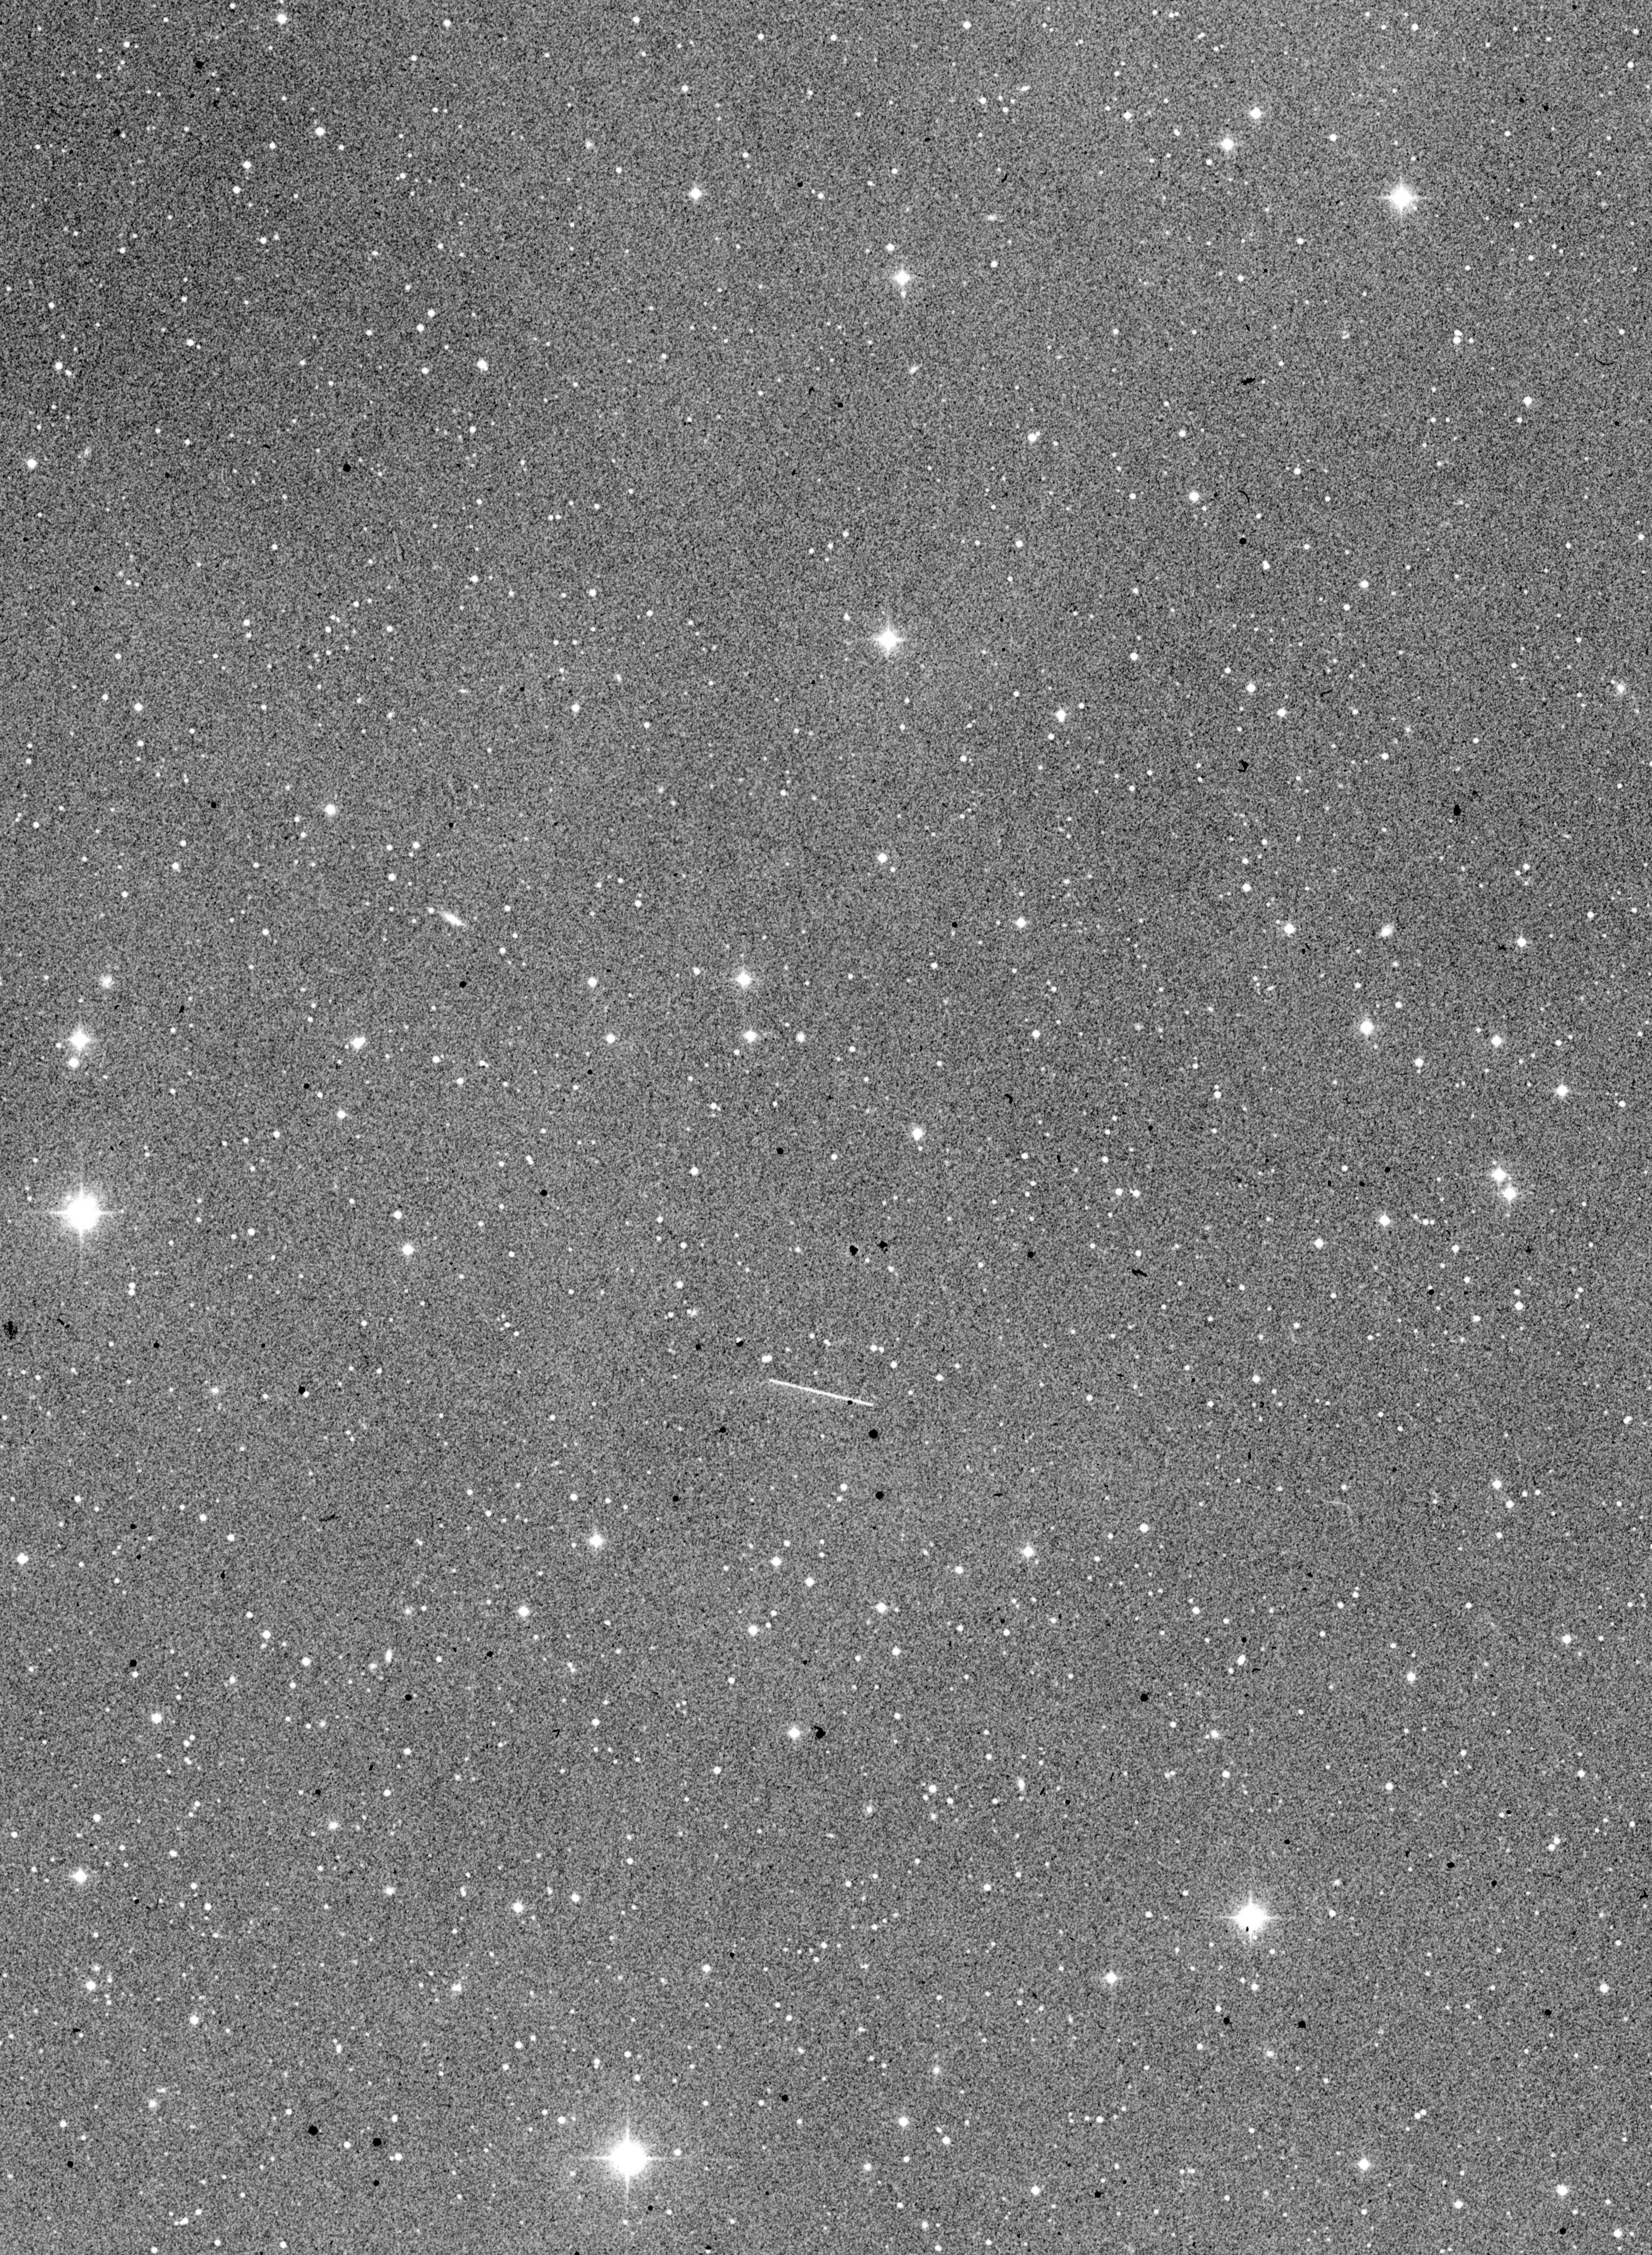

Minor planet (4015) / comet Wilson–Harrington

A wide-field image around the Minor Planet (4015) / Comet Wilson–Harrington.

Credit: ESO